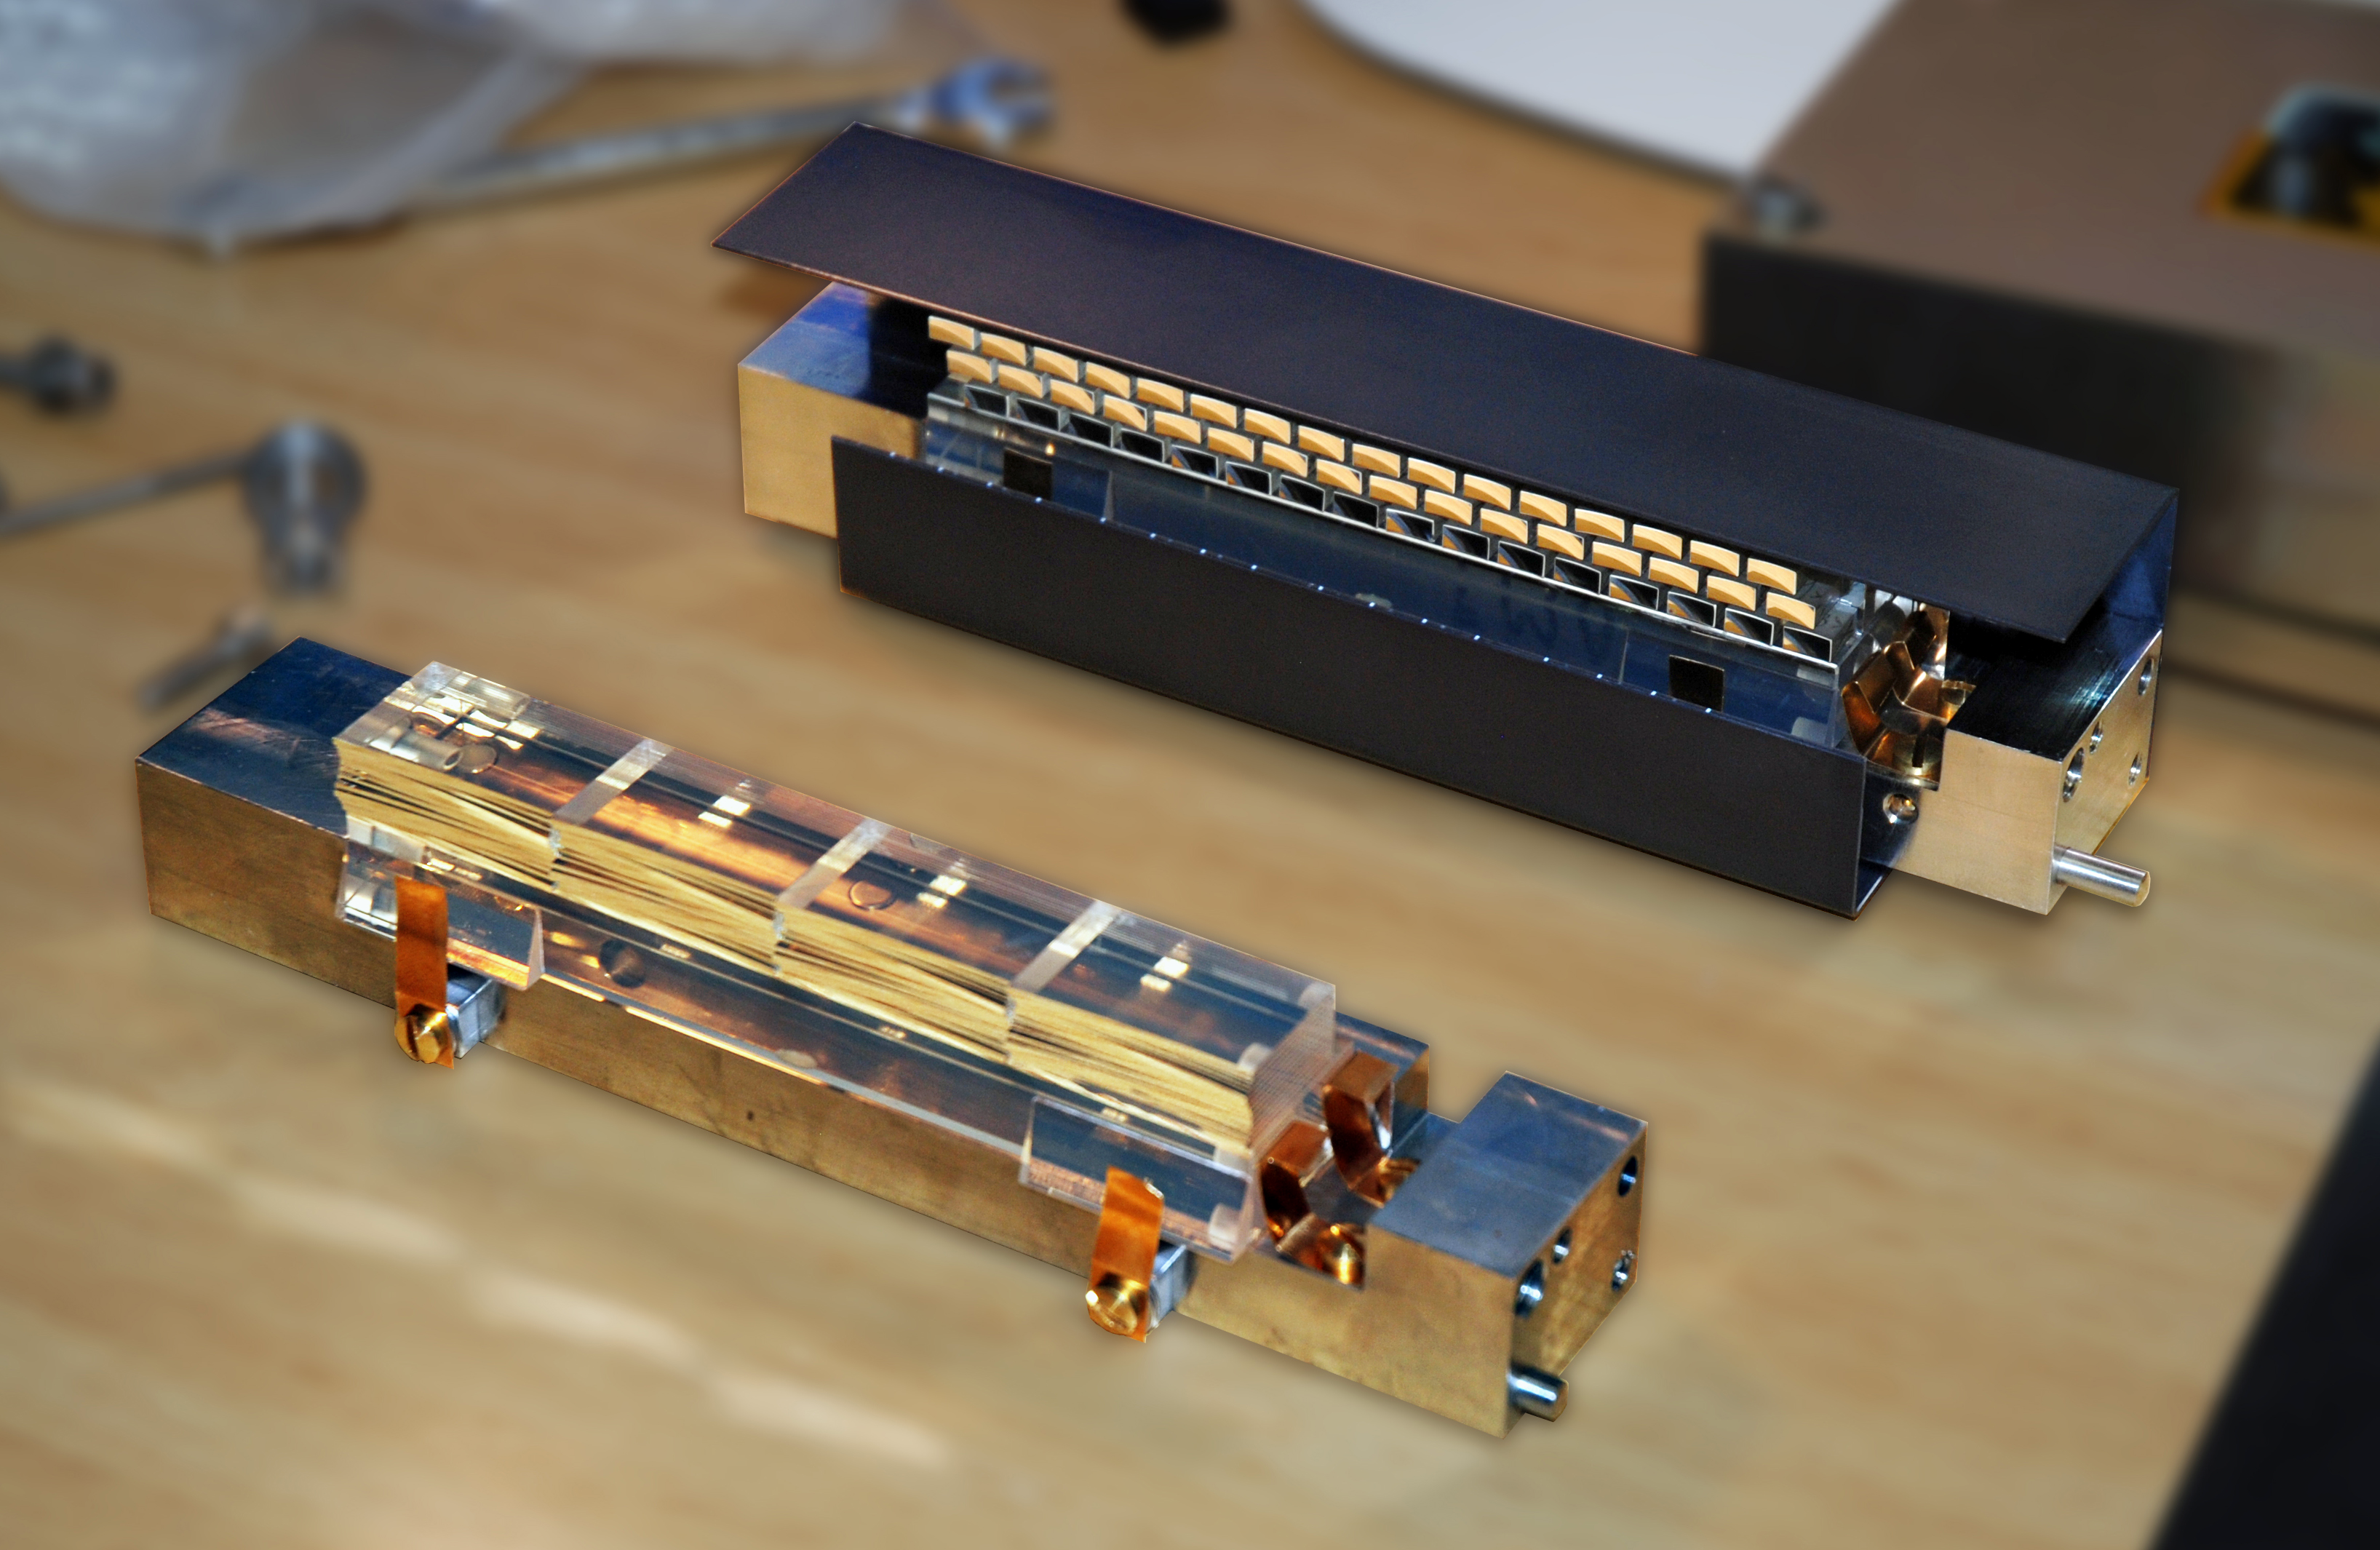

MUSE image slicer

The Multi Unit Spectroscopic Explorer (MUSE) second generation instrument for ESO’s Very Large Telescope (VLT) is based on a number of innovative technological developments. One of them is the image slicer, composed of two optical elements: the image dissector array (in front) made of 48 thin (0.9 mm) off-axis spherical mirrors and the focusing mirror array made of 48 round off-axis spherical mirrors. MUSE is a 3D spectrograph with a wide field of view, providing simultaneous spectra of numerous adjacent regions in the sky. Such spectrographs are efficient explorers of the Universe in three dimensions (two for the sky positions, and one for the wavelengths).

Credit: ESO/CRAL